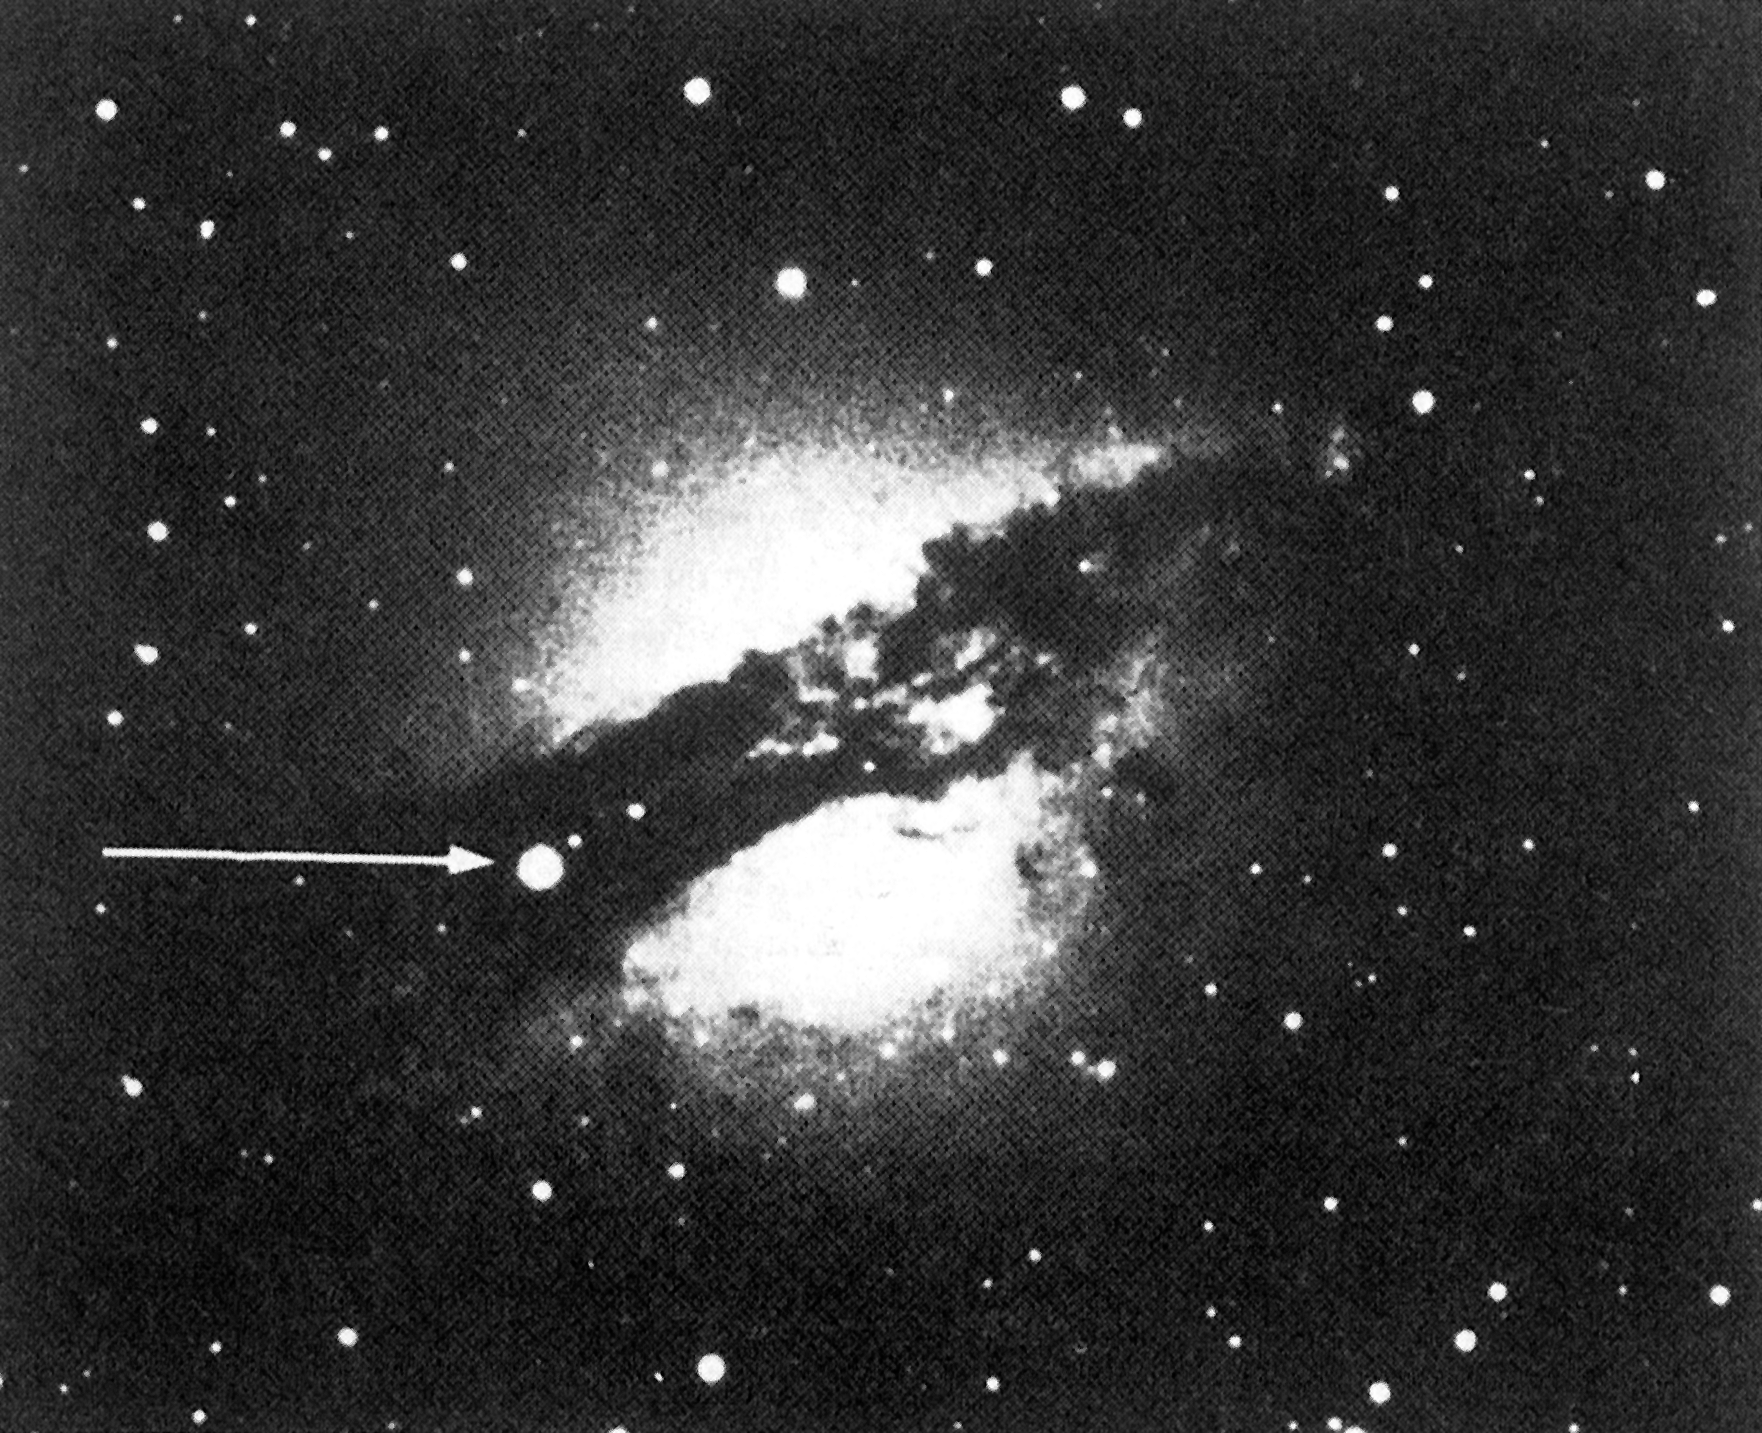

Supernova 1986 G in the peculiar, southern galaxy Centaurus A (NGC 5128)

This picture of the newly discovered supernova 1986 G in the peculiar, southern galaxy Centaurus A (NGC 5128) was obtained on 1986 May 8.0 UT with the ESO 40-cm double astrograph (GPO) on La Silla. Exposure: 90 minutes on blue-sensitive IIa-O emulsion. Observer: H.Duerbeck, visiting astronomer from Astronomisches Institut, Münster, FRG. The 11.5 mag supernova (indicated with an arrow) is situated in the extensive dust band that surrounds the galaxy. (ESO Press Release eso8608; BW)

Credit: ESO